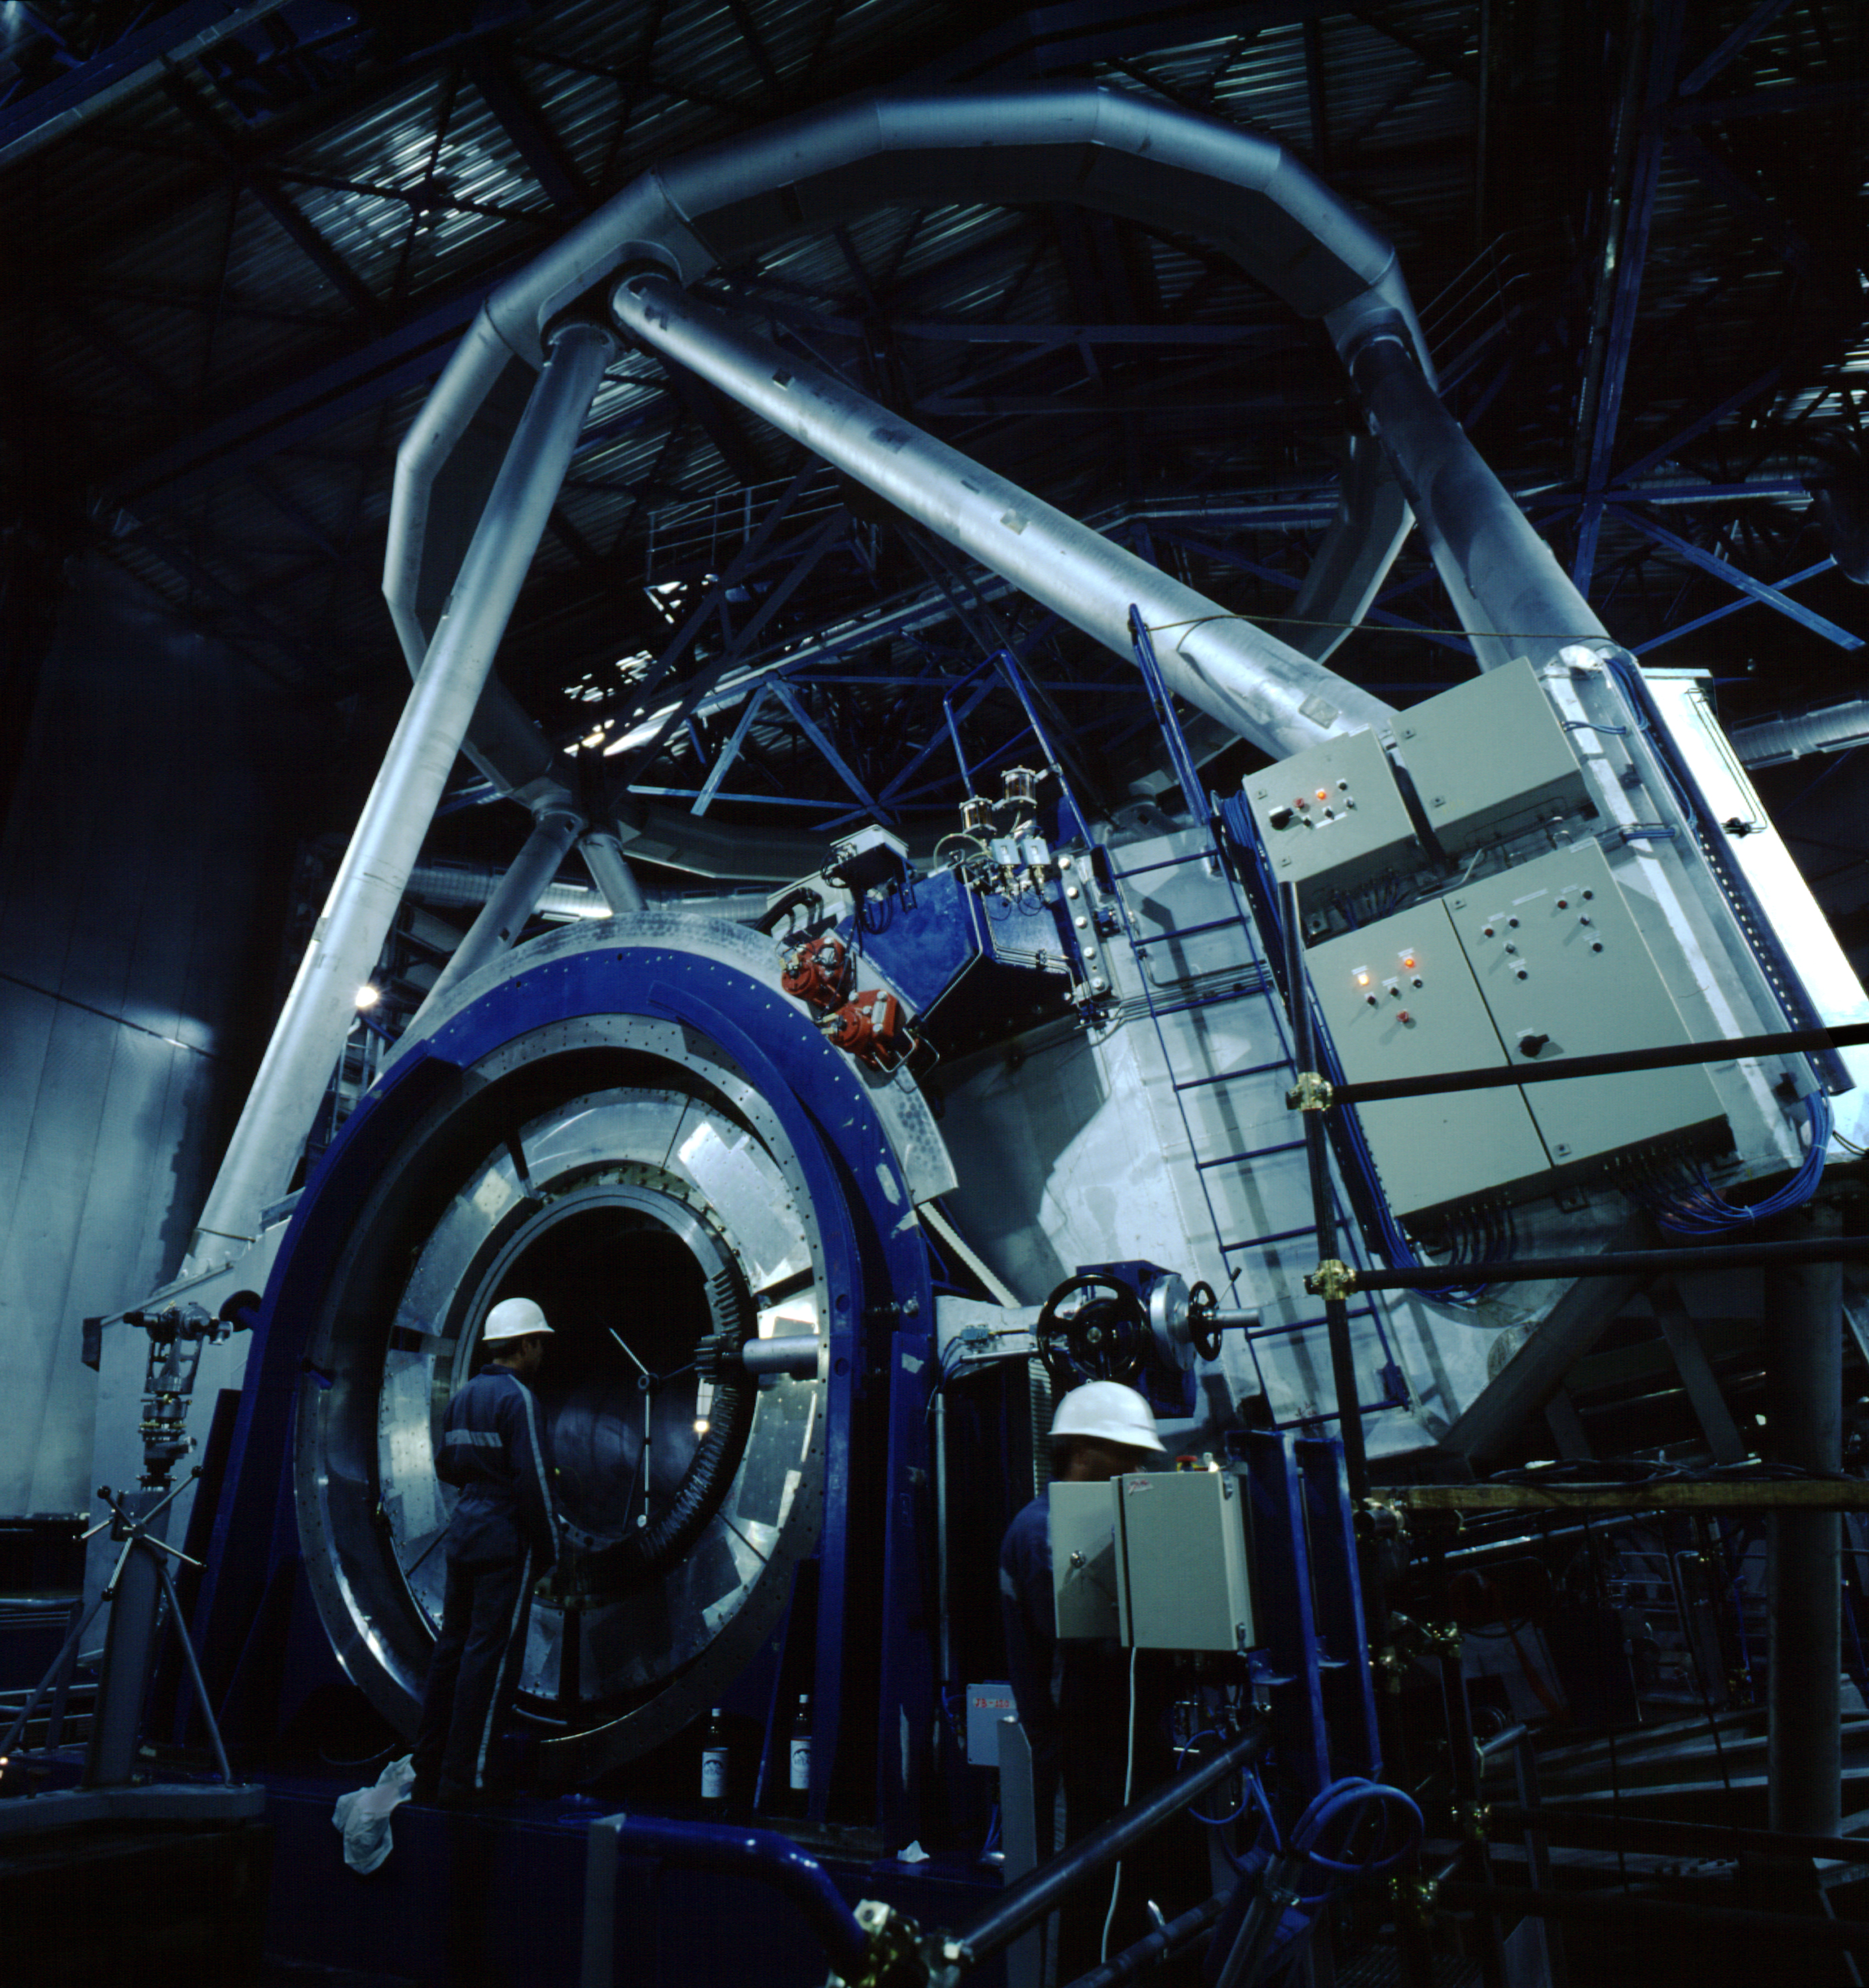

VLT Unit Telescope 1

VLT Unit Telescope 1 (UT1) in its enclosure during integration. In the foreground is one of the Nasmyth Adaptor-Rotators through which the precious light of celestial objects collected by the telescope will reach the astronomical instruments on the adjacent Nasmyth platform. (Photo obtained on December 14, 1997).

Credit: ESO